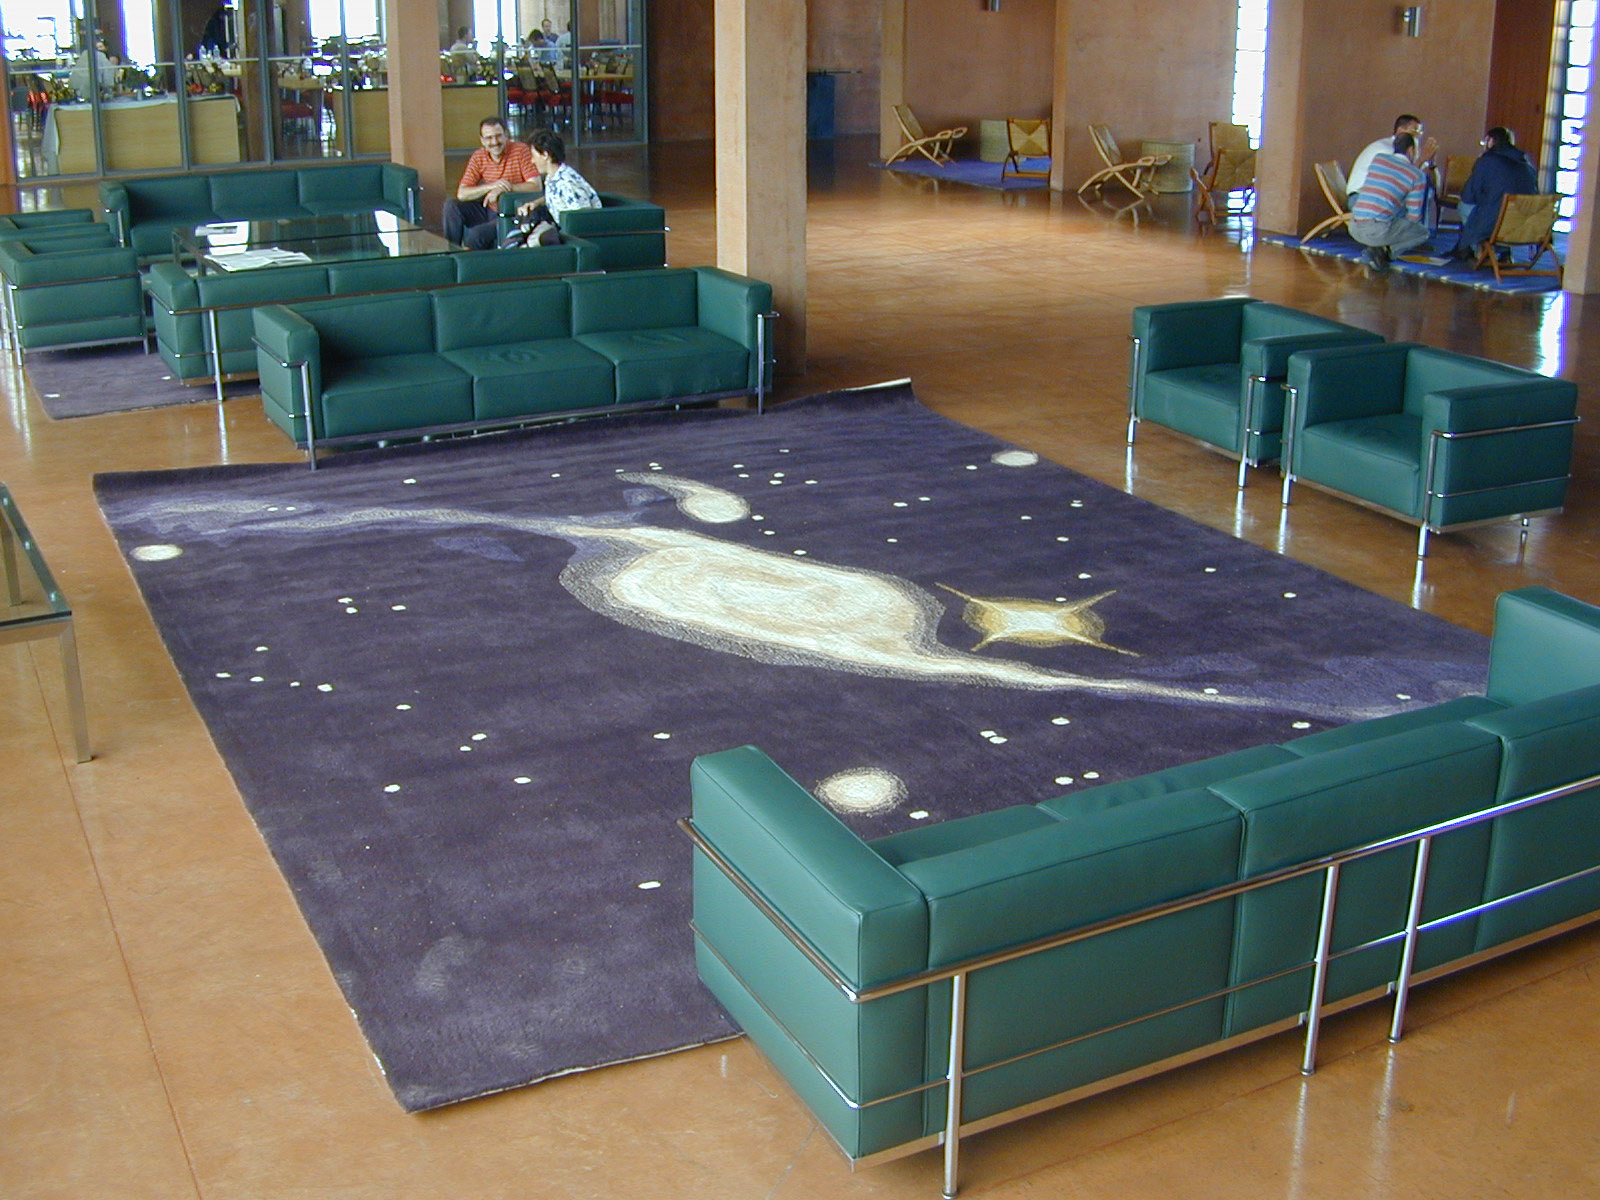

The Paranal Residencia

A series of woollen, handmade rugs were specially designed by the Chilean artist Luz MÙndes), with motives from astronomical images, spectra and interferogrammes obtained at the Paranal Observatory. They decorate the common space of the building. The one seen on this photo displays the Pavo interacting and galaxies and can be compared with the original image: ESO Press Photo eso9924b

Credit: ESO/M.Tarenghi